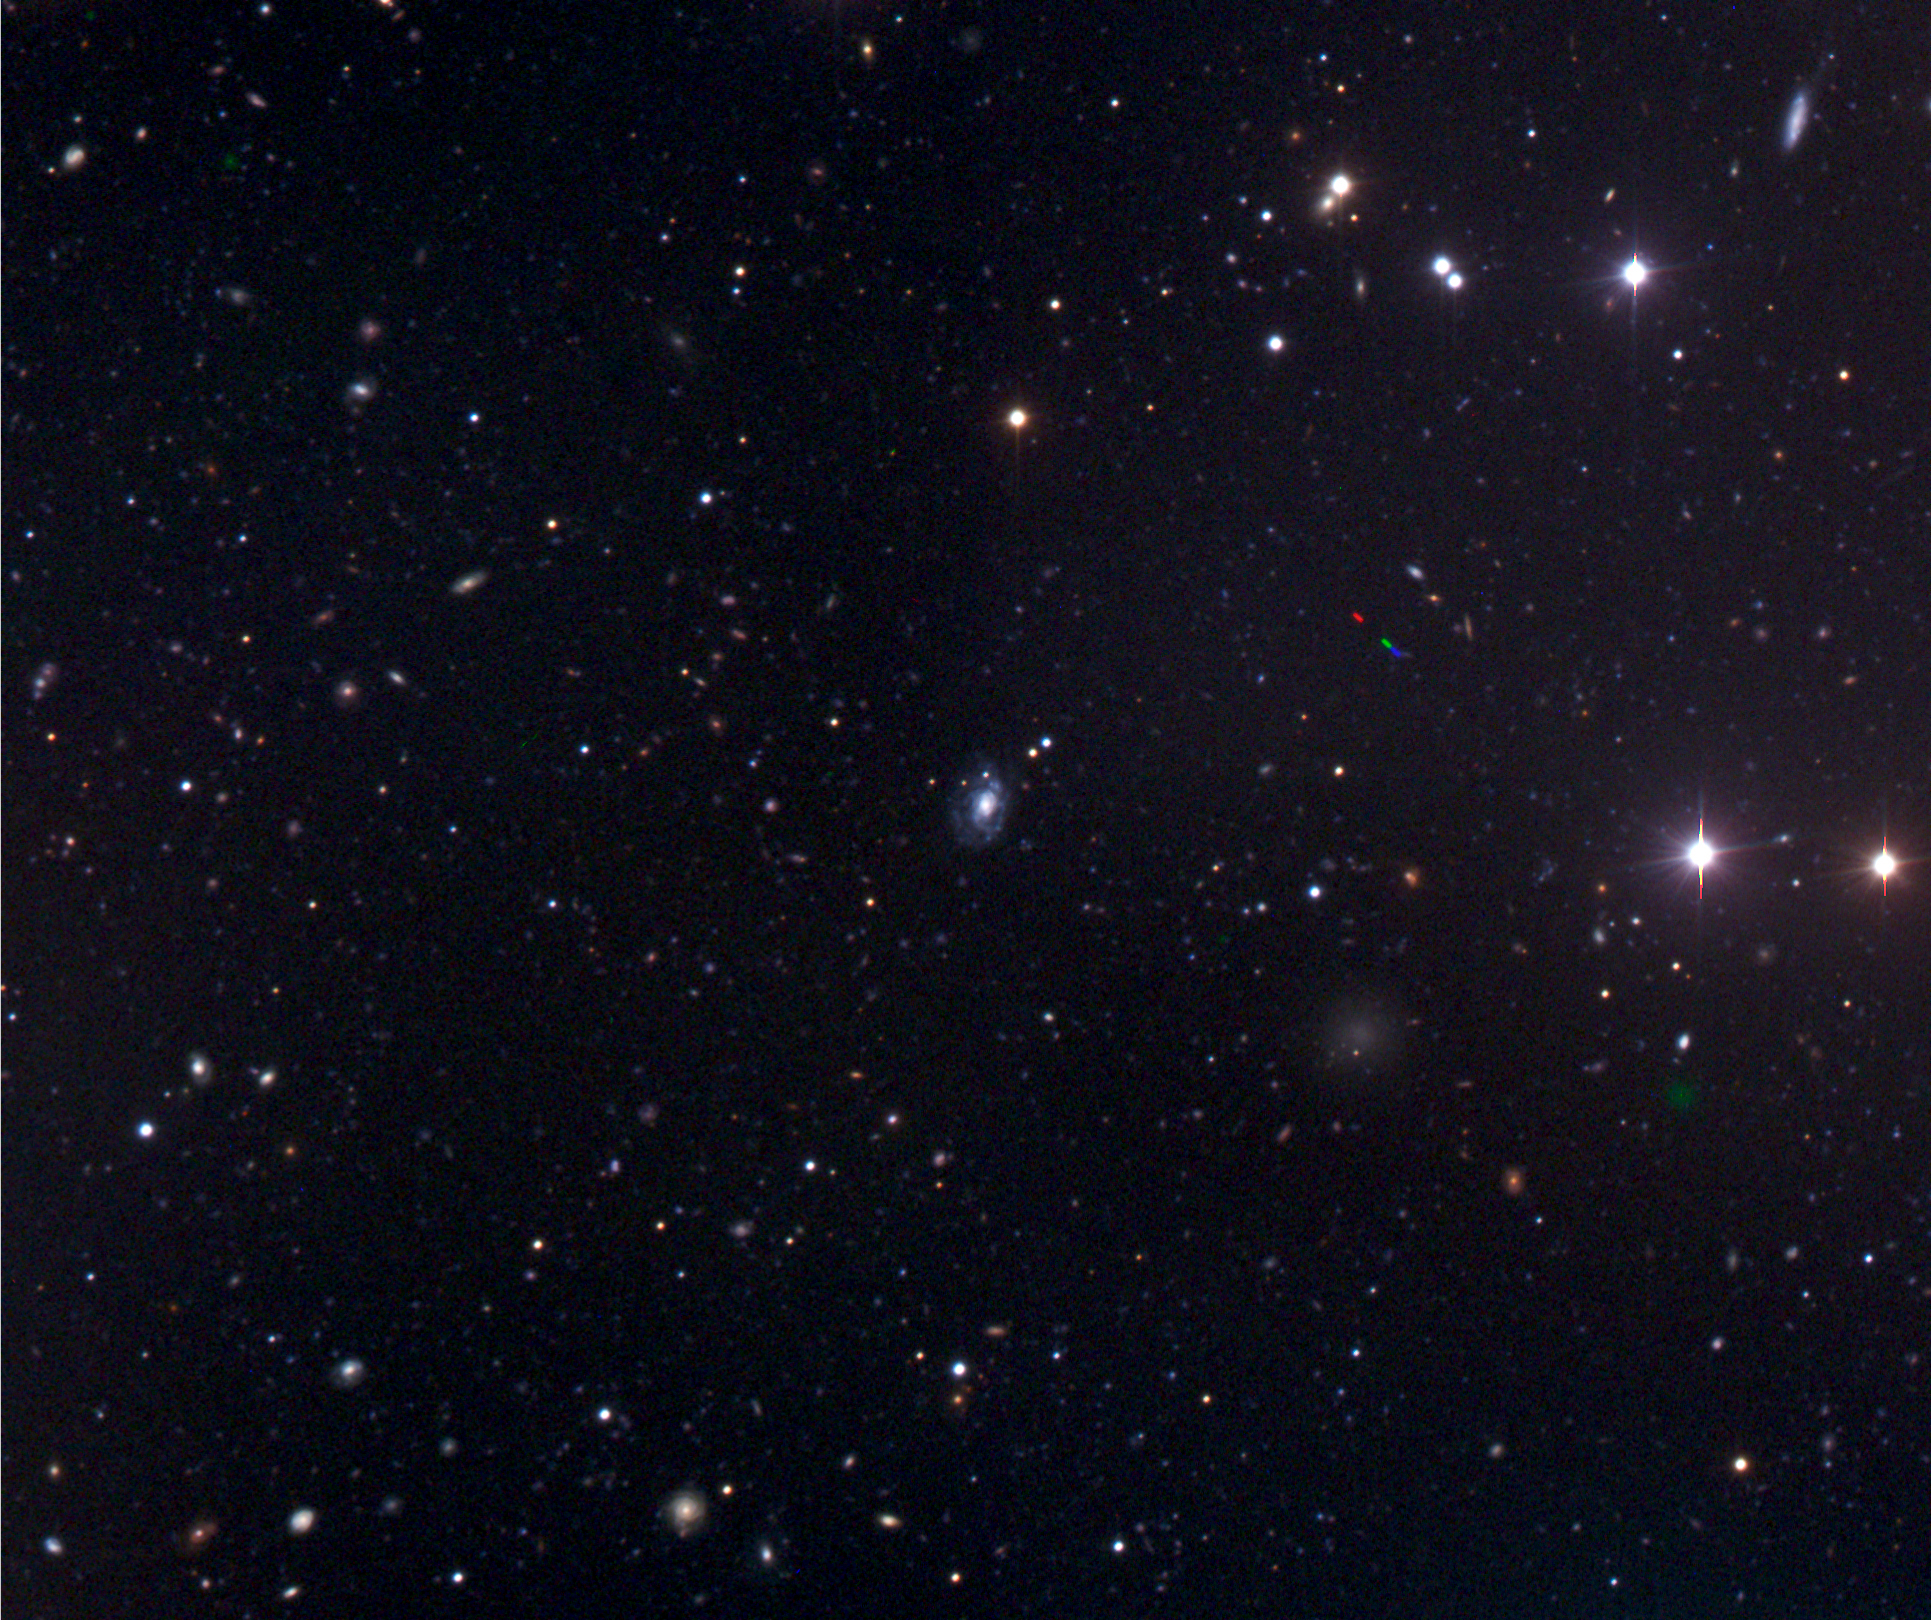

GRB 060505

Three-colour image (B, V, and R-band) of the gamma-ray burst observed on 5 May 2006, GRB 060505, with FORS on the VLT. The galaxy is a spiral galaxy at a distance of 1,300 million light-years. The yellow arrow on the zoomed-in image (ESO Press Photo eso0649) shows where the star exploded, namely in a star-forming region in one of the spiral arms of the galaxy.

Credit: ESO